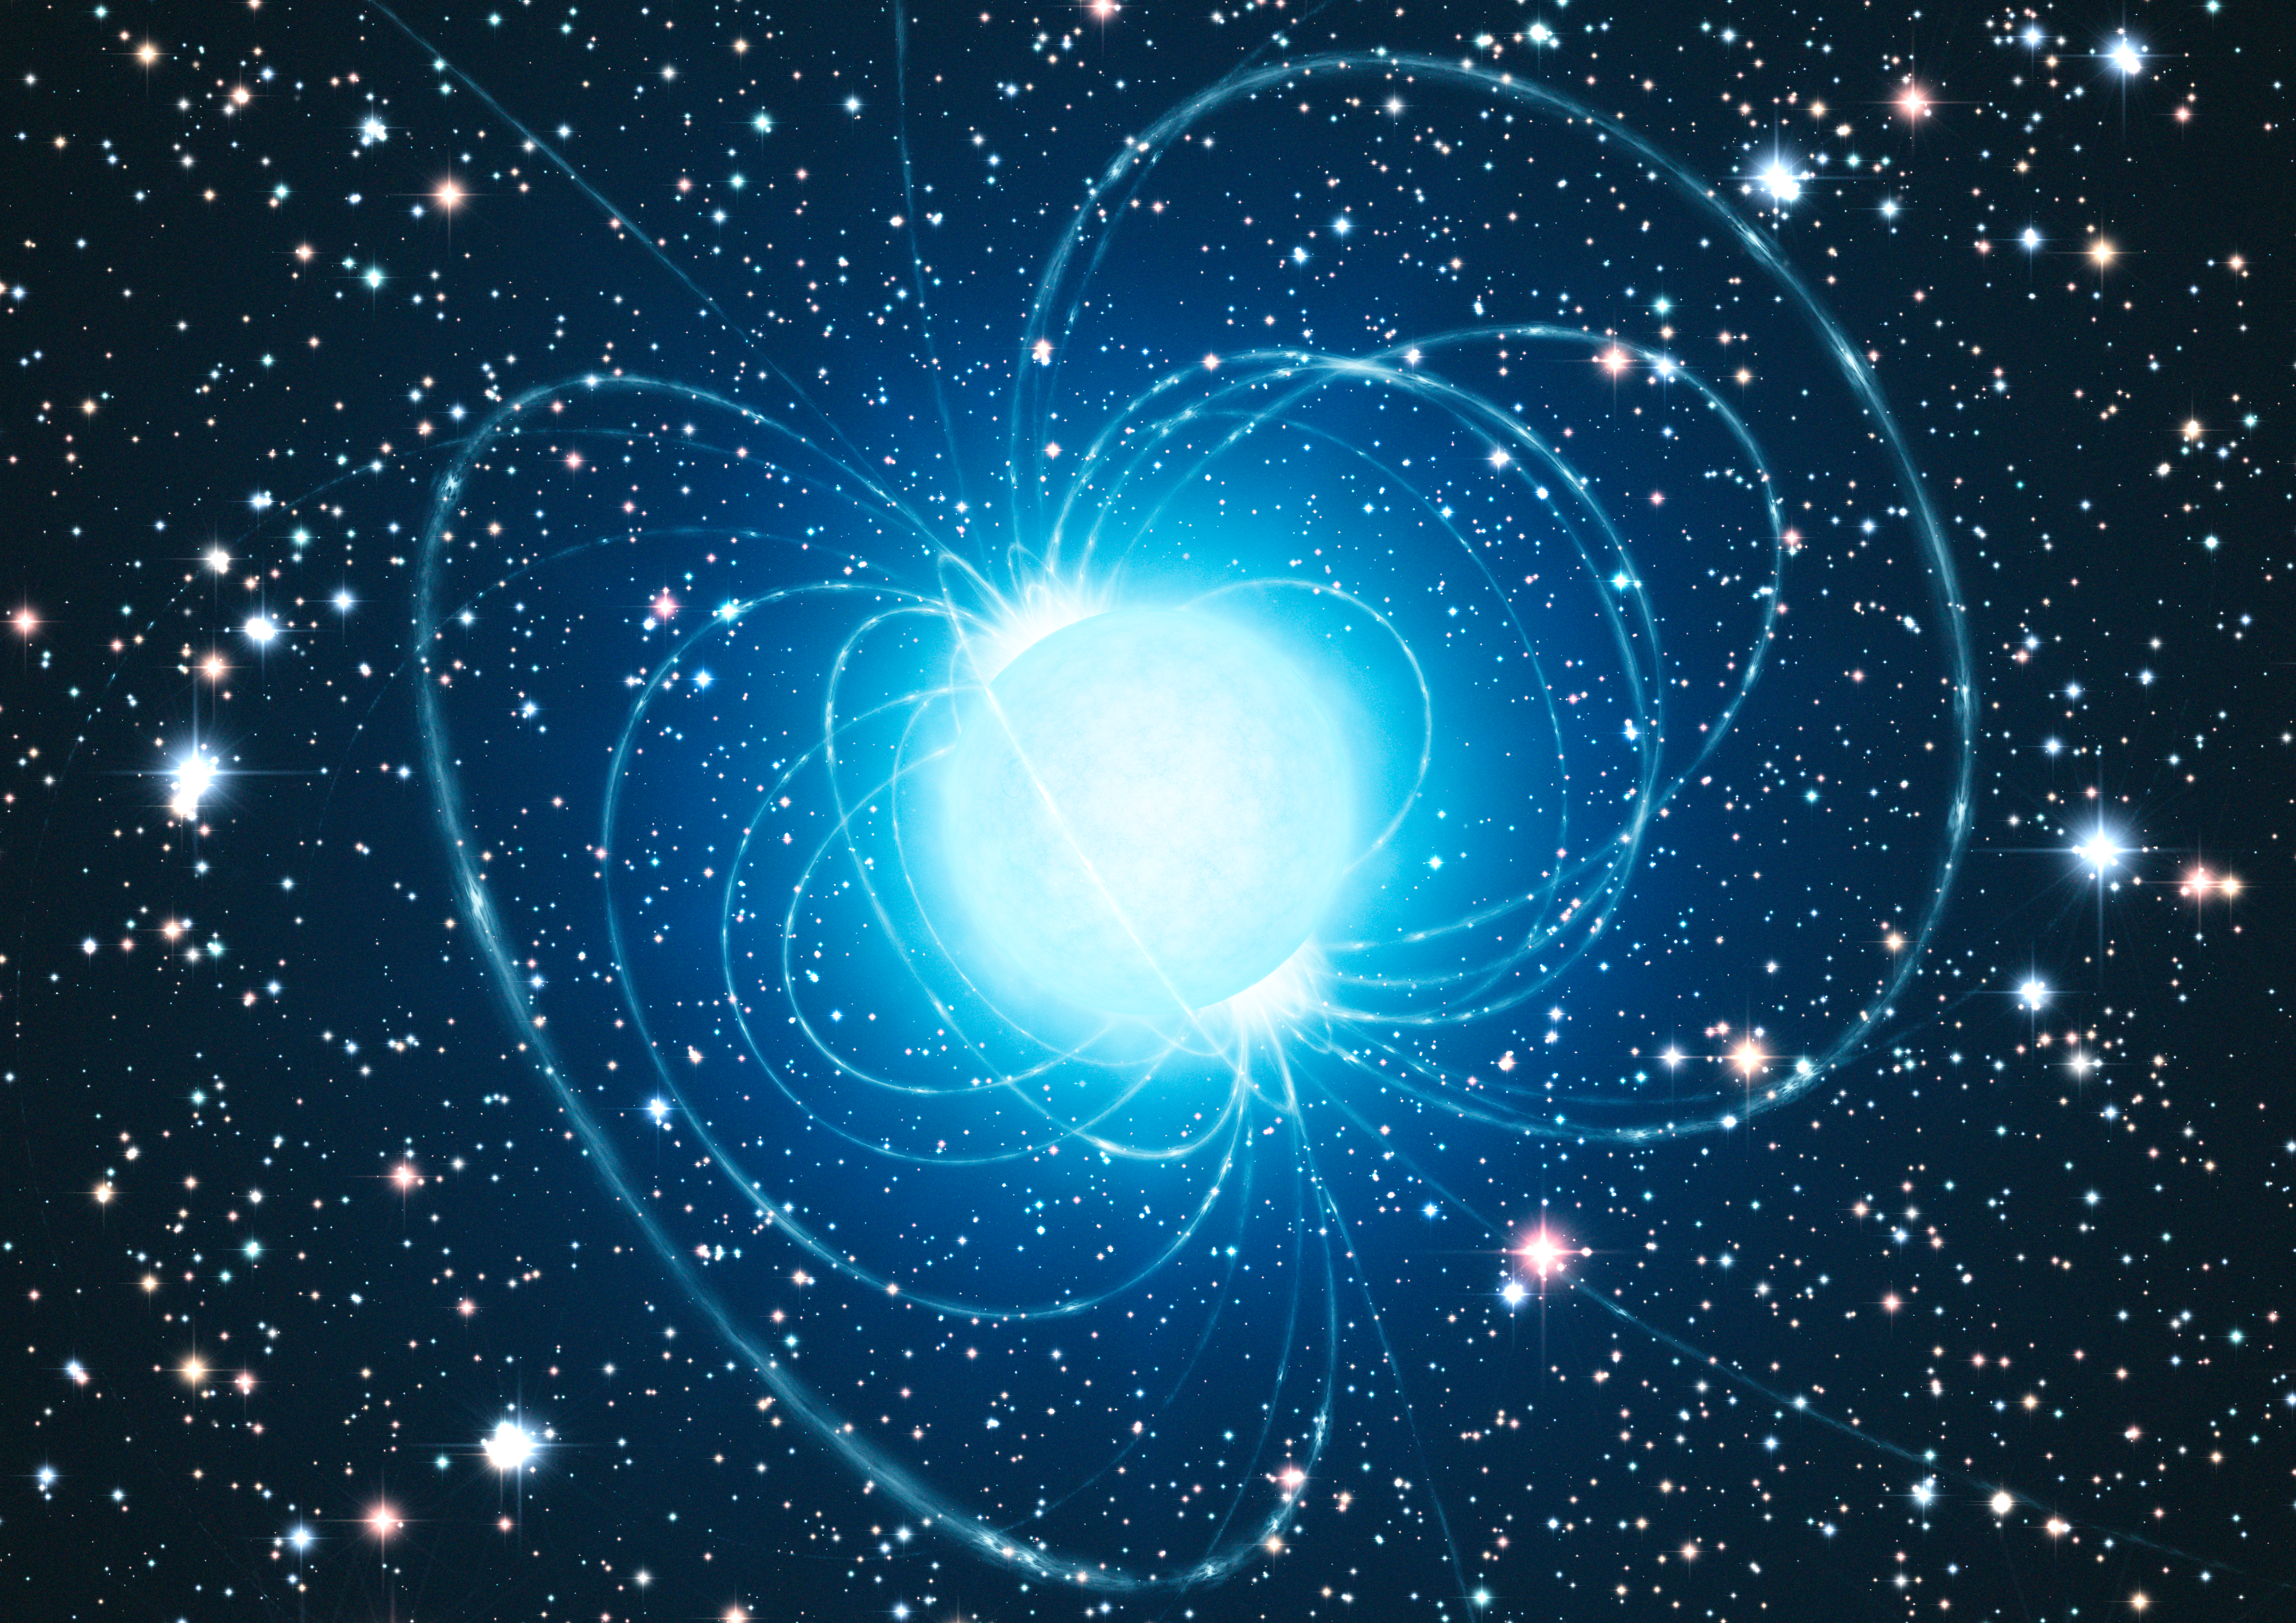

Artist’s impression of the magnetar in the extraordinary star cluster Westerlund 1

This artist’s impression shows the magnetar in the very rich and young star cluster Westerlund 1. This remarkable cluster contains hundreds of very massive stars, some shining with a brilliance of almost one million suns. European astronomers have for the first time demonstrated that this magnetar — an unusual type of neutron star with an extremely strong magnetic field — was formed from a star with at least 40 times as much mass as the Sun. The result presents great challenges to current theories of how stars evolve, as a star as massive as this was expected to become a black hole, not a magnetar.

Credit: ESO/L. Calçada